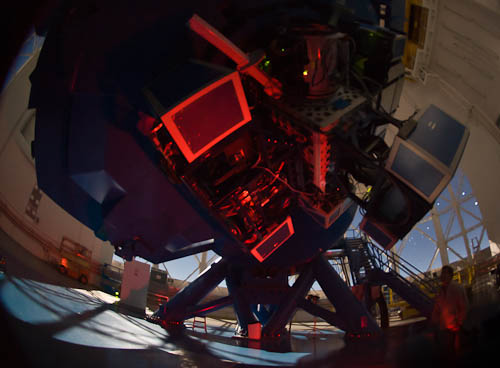

NICI on Gemini South telescope

NICI (Near-Infrared Coronagraphic Imager) on the telescope at Gemini South illuminated here in red.

Read more at here.

Credit: NOIRLab/Gemini Observatory/AURA